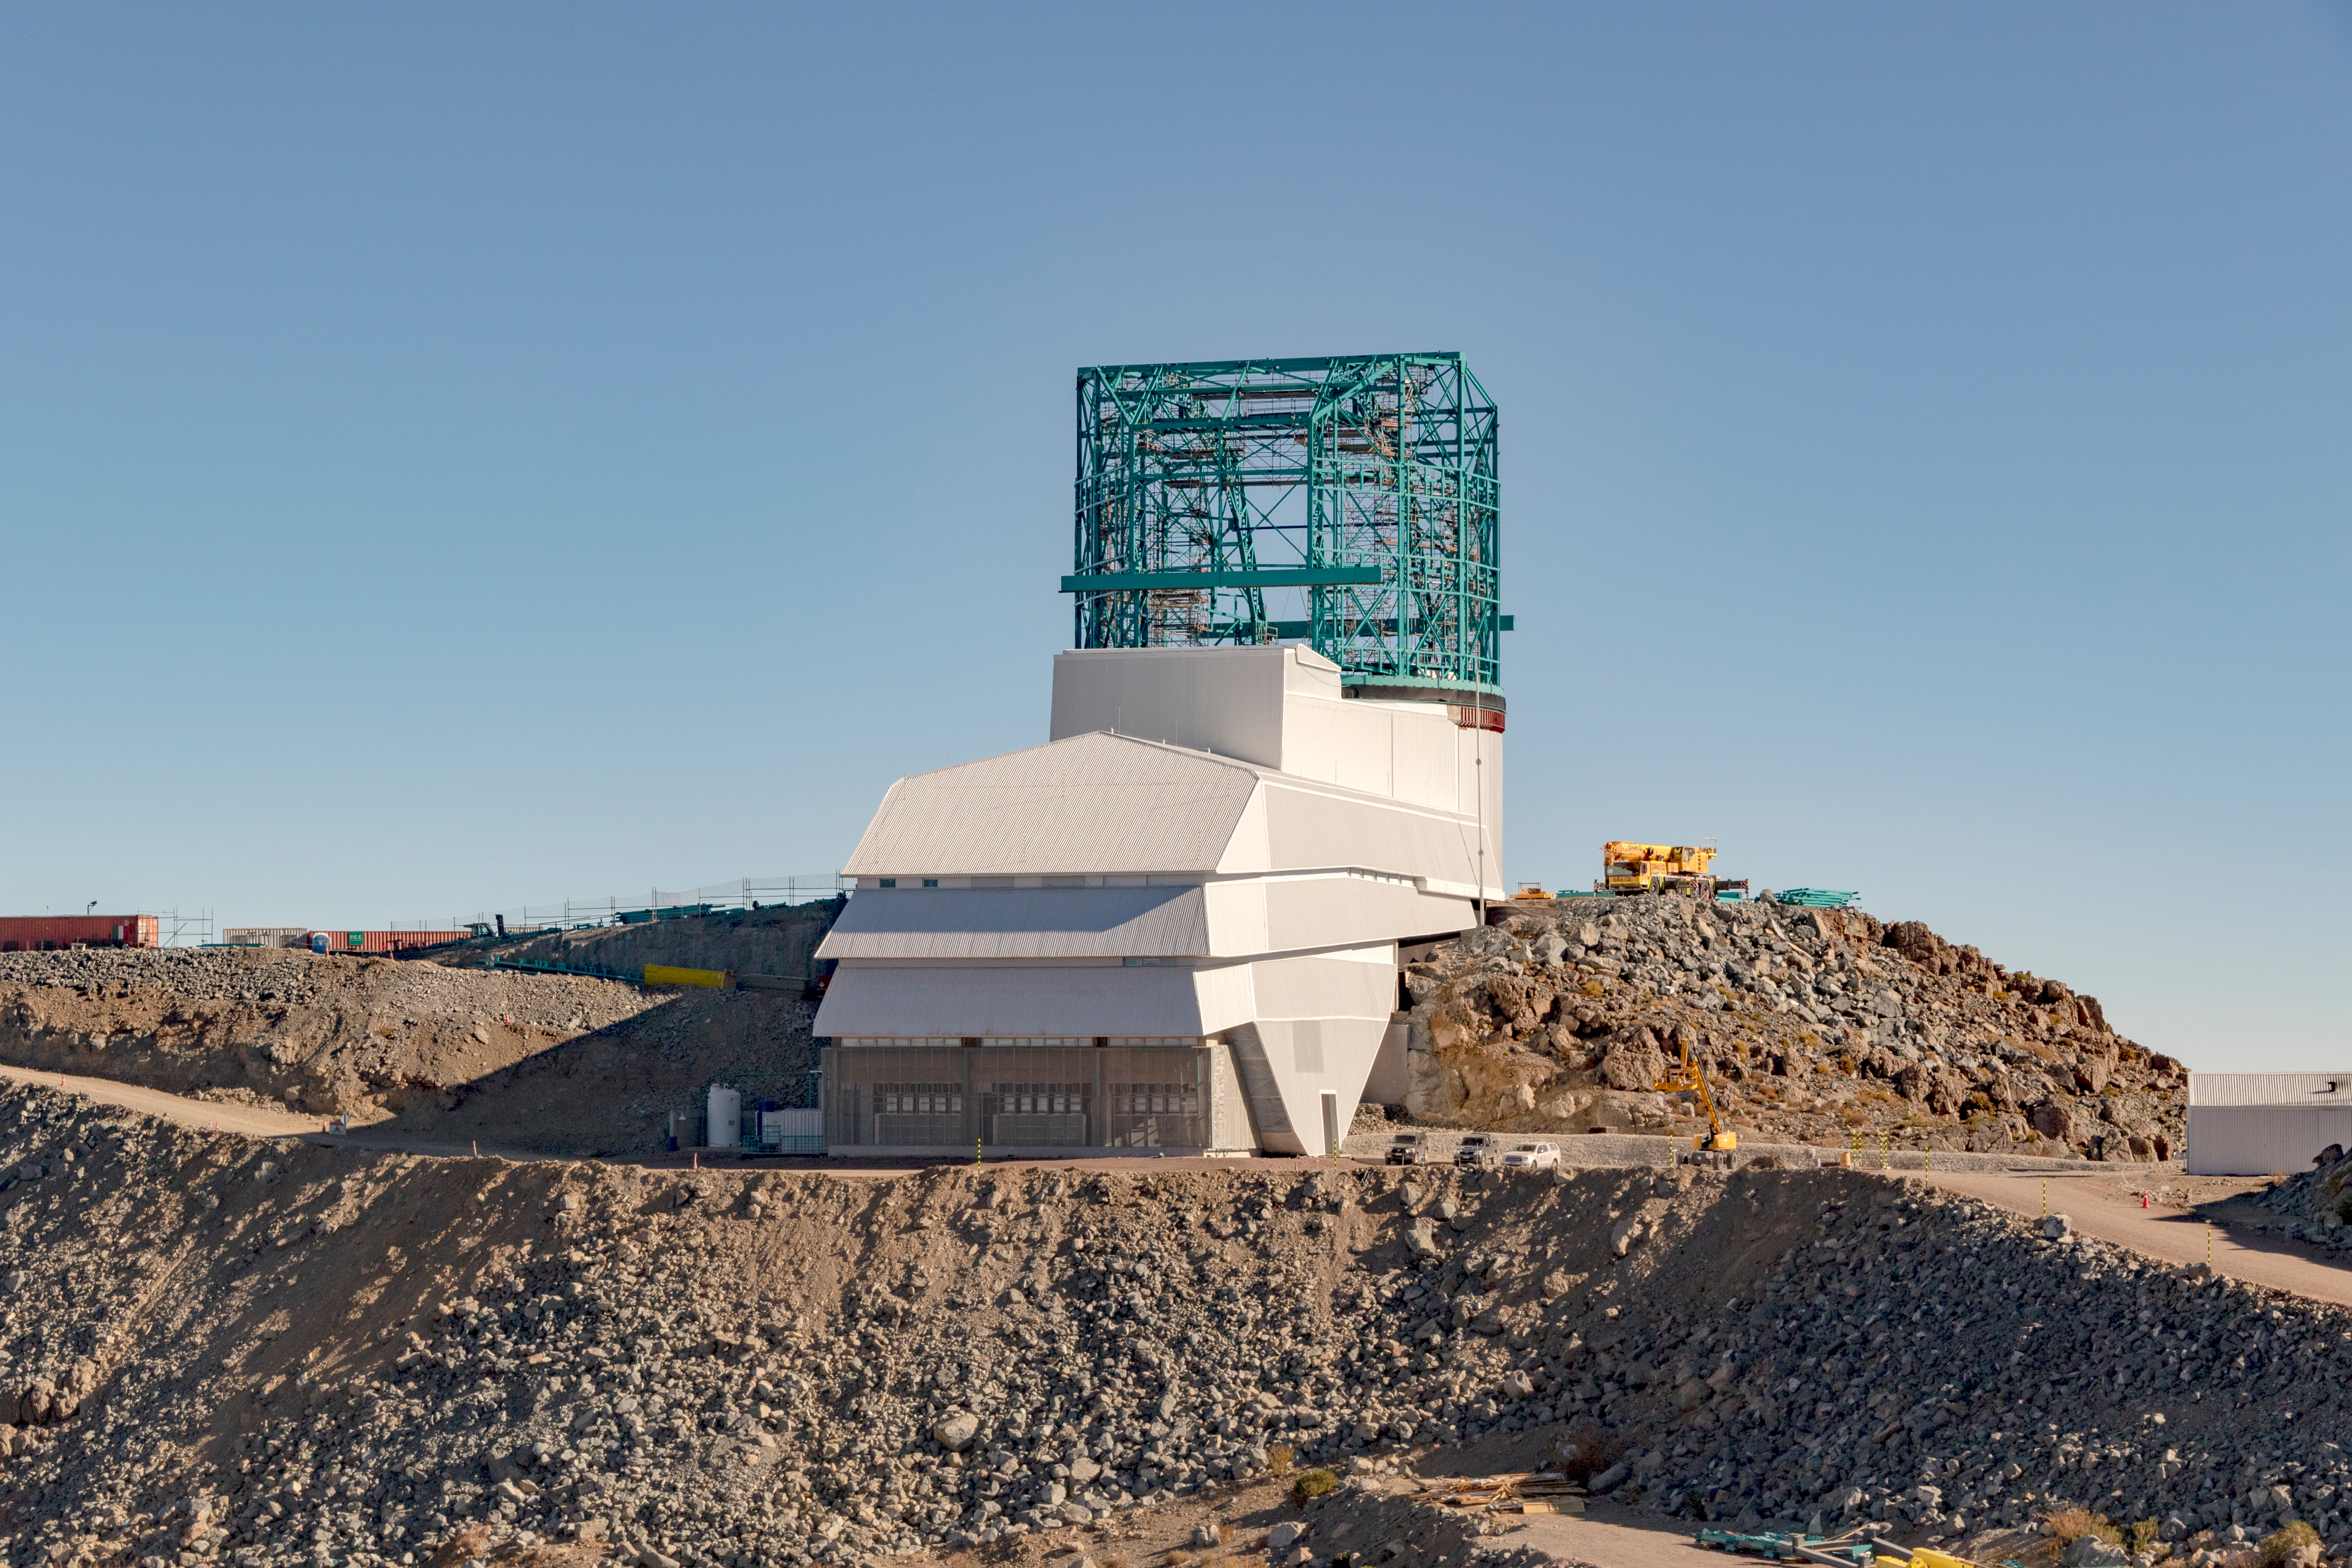

M1M3 Transported to the Summit

The LSST Primary/Tertiary Mirror (M1M3) arrived in the port of Coquimbo on May 7, and was transported to the LSST summit facility building over the next several days. It arrived on the summit on May 11, 2019.

Credit: Rubin Observatory/NSF/AURA